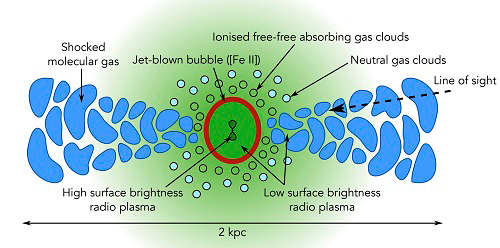

Illustration of jet plasma surface-brightness

The paler green region represents low surface-brightness jet plasma filling the jet-driven bubble, which drives a shock into the surrounding gas and causes ionized emission (dark red). Jet plasma also percolates radially through channels in the clumpy circumnuclear disk (blue), driving shocks into neutral gas and causing molecular emission. The pale blue circles represent clouds of neutral gas. The line of sight is indicated by the dashed line; the disk is inclined such that the Western lobe is partially obscured by the disk, whereas the Eastern lobe is completely obscured by the disk.

Credit: International Gemini Observatory/NOIRLab/NSF/AURA